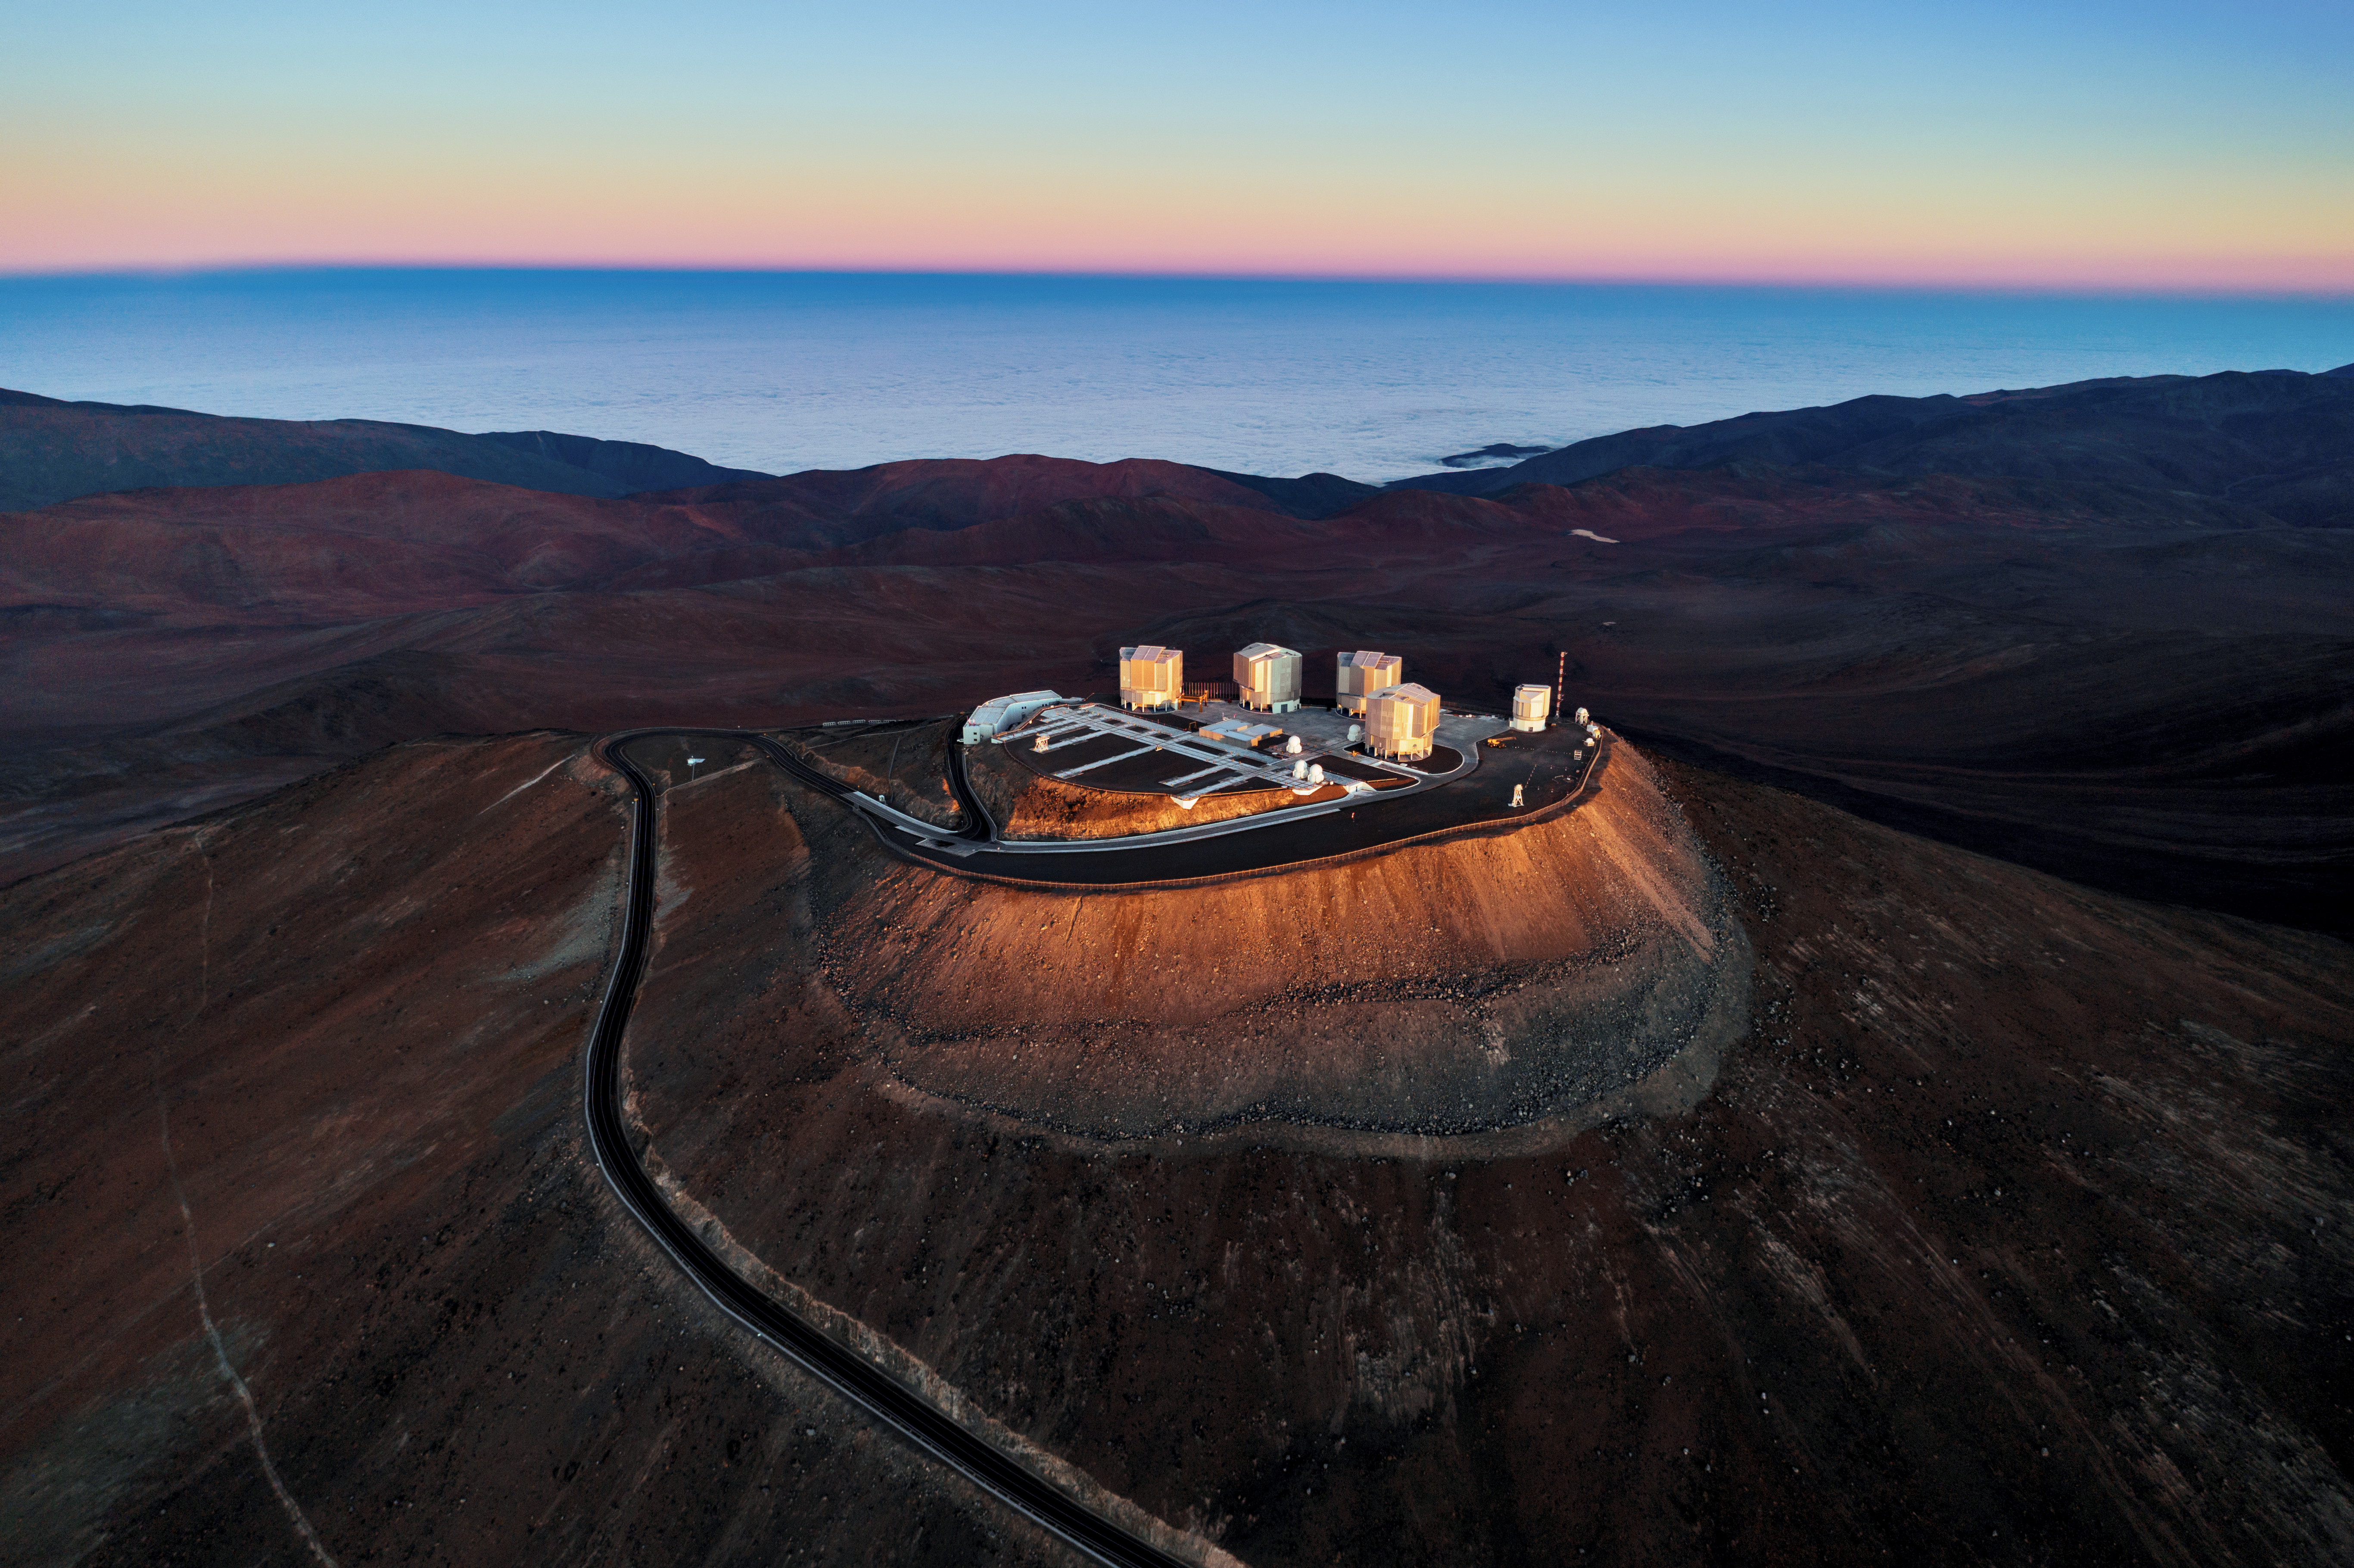

A sea of clouds

In this image, the first rays of the morning Sun shine down upon Cerro Paranal in northern Chile, the home of ESO's Very Large Telescope (VLT) — signalling that another successful night of observations has concluded at the world’s most productive ground-based astronomical facility.

Rising 2635 metres above sea level, the VLT’s site is amongst the best in the world for gazing deep into the Universe. Giving a sense of the site’s altitude is the apparent “sea” in the background. This is, however, a trick of the eye; the Atacama Desert, where ESO’s VLT is located, is a very dry place. Rather than liquid water, the distant, blue-hued sea is instead composed of clouds that form at lower elevations.
Link:
Panoramic image of the VLT

Credit: Gerhard Hüdepohl/ESO